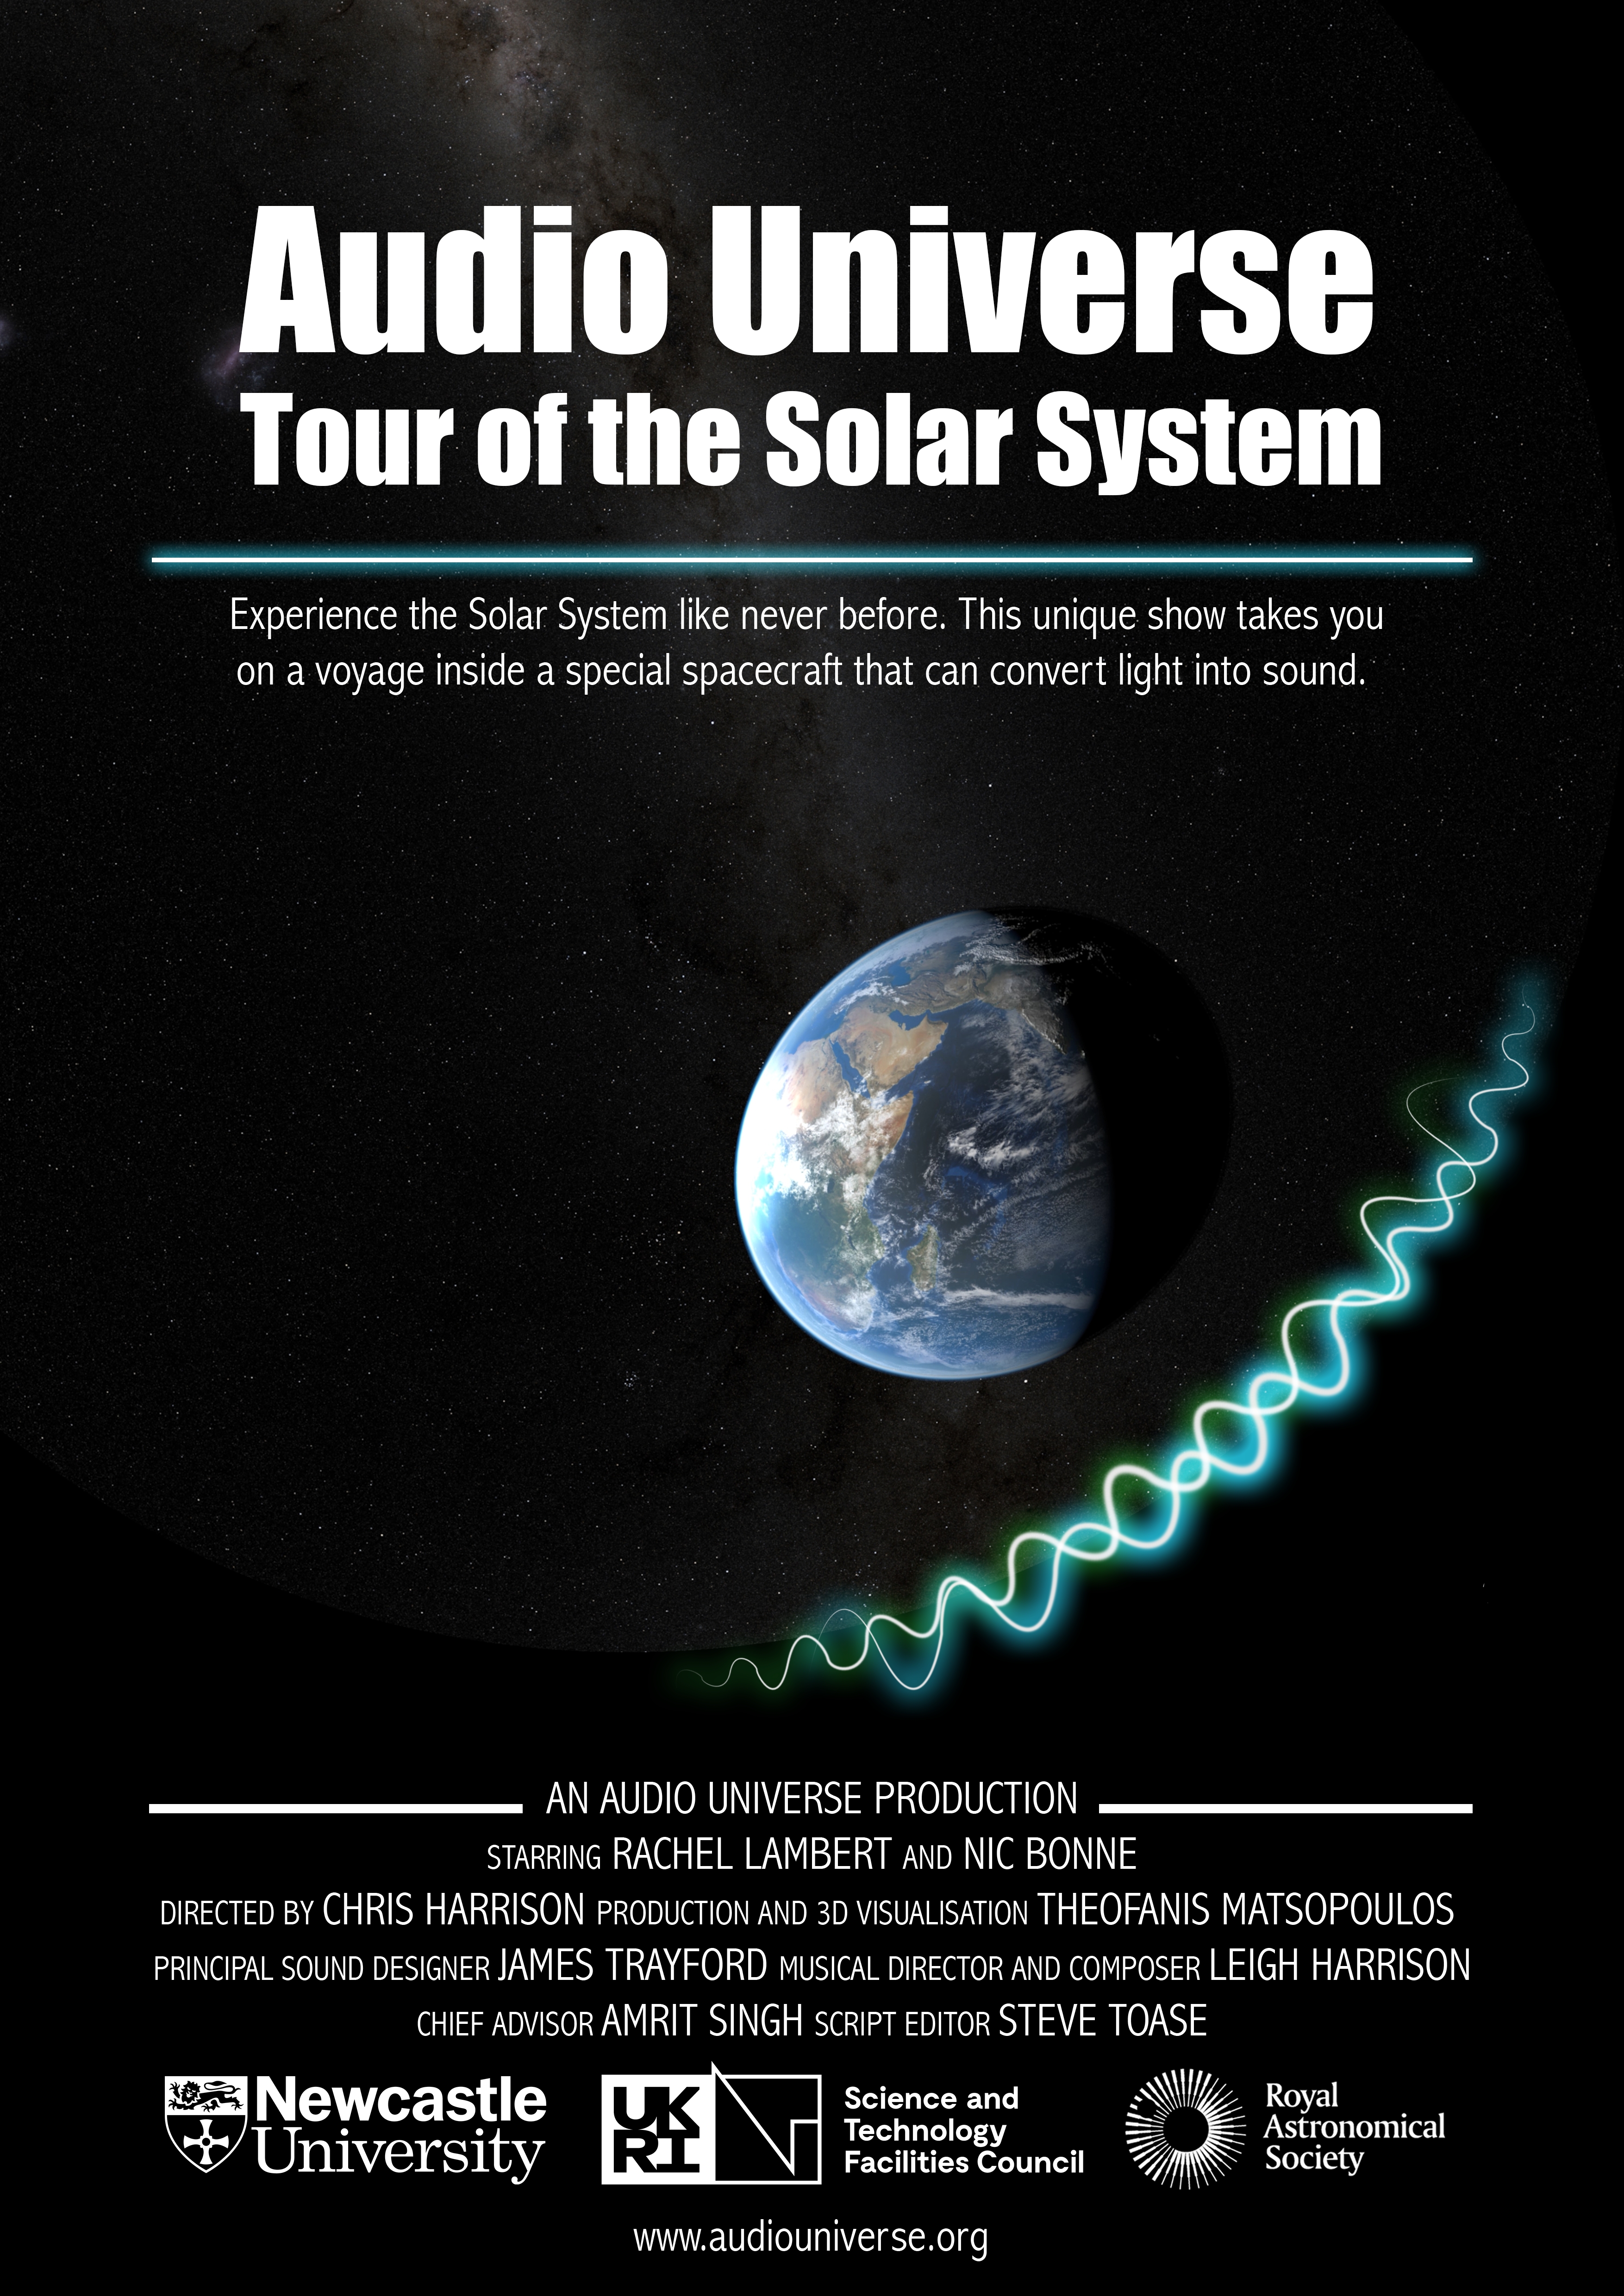

Audio Universe Tour of the Solar System Poster (EN)

Credit: C. Harrison